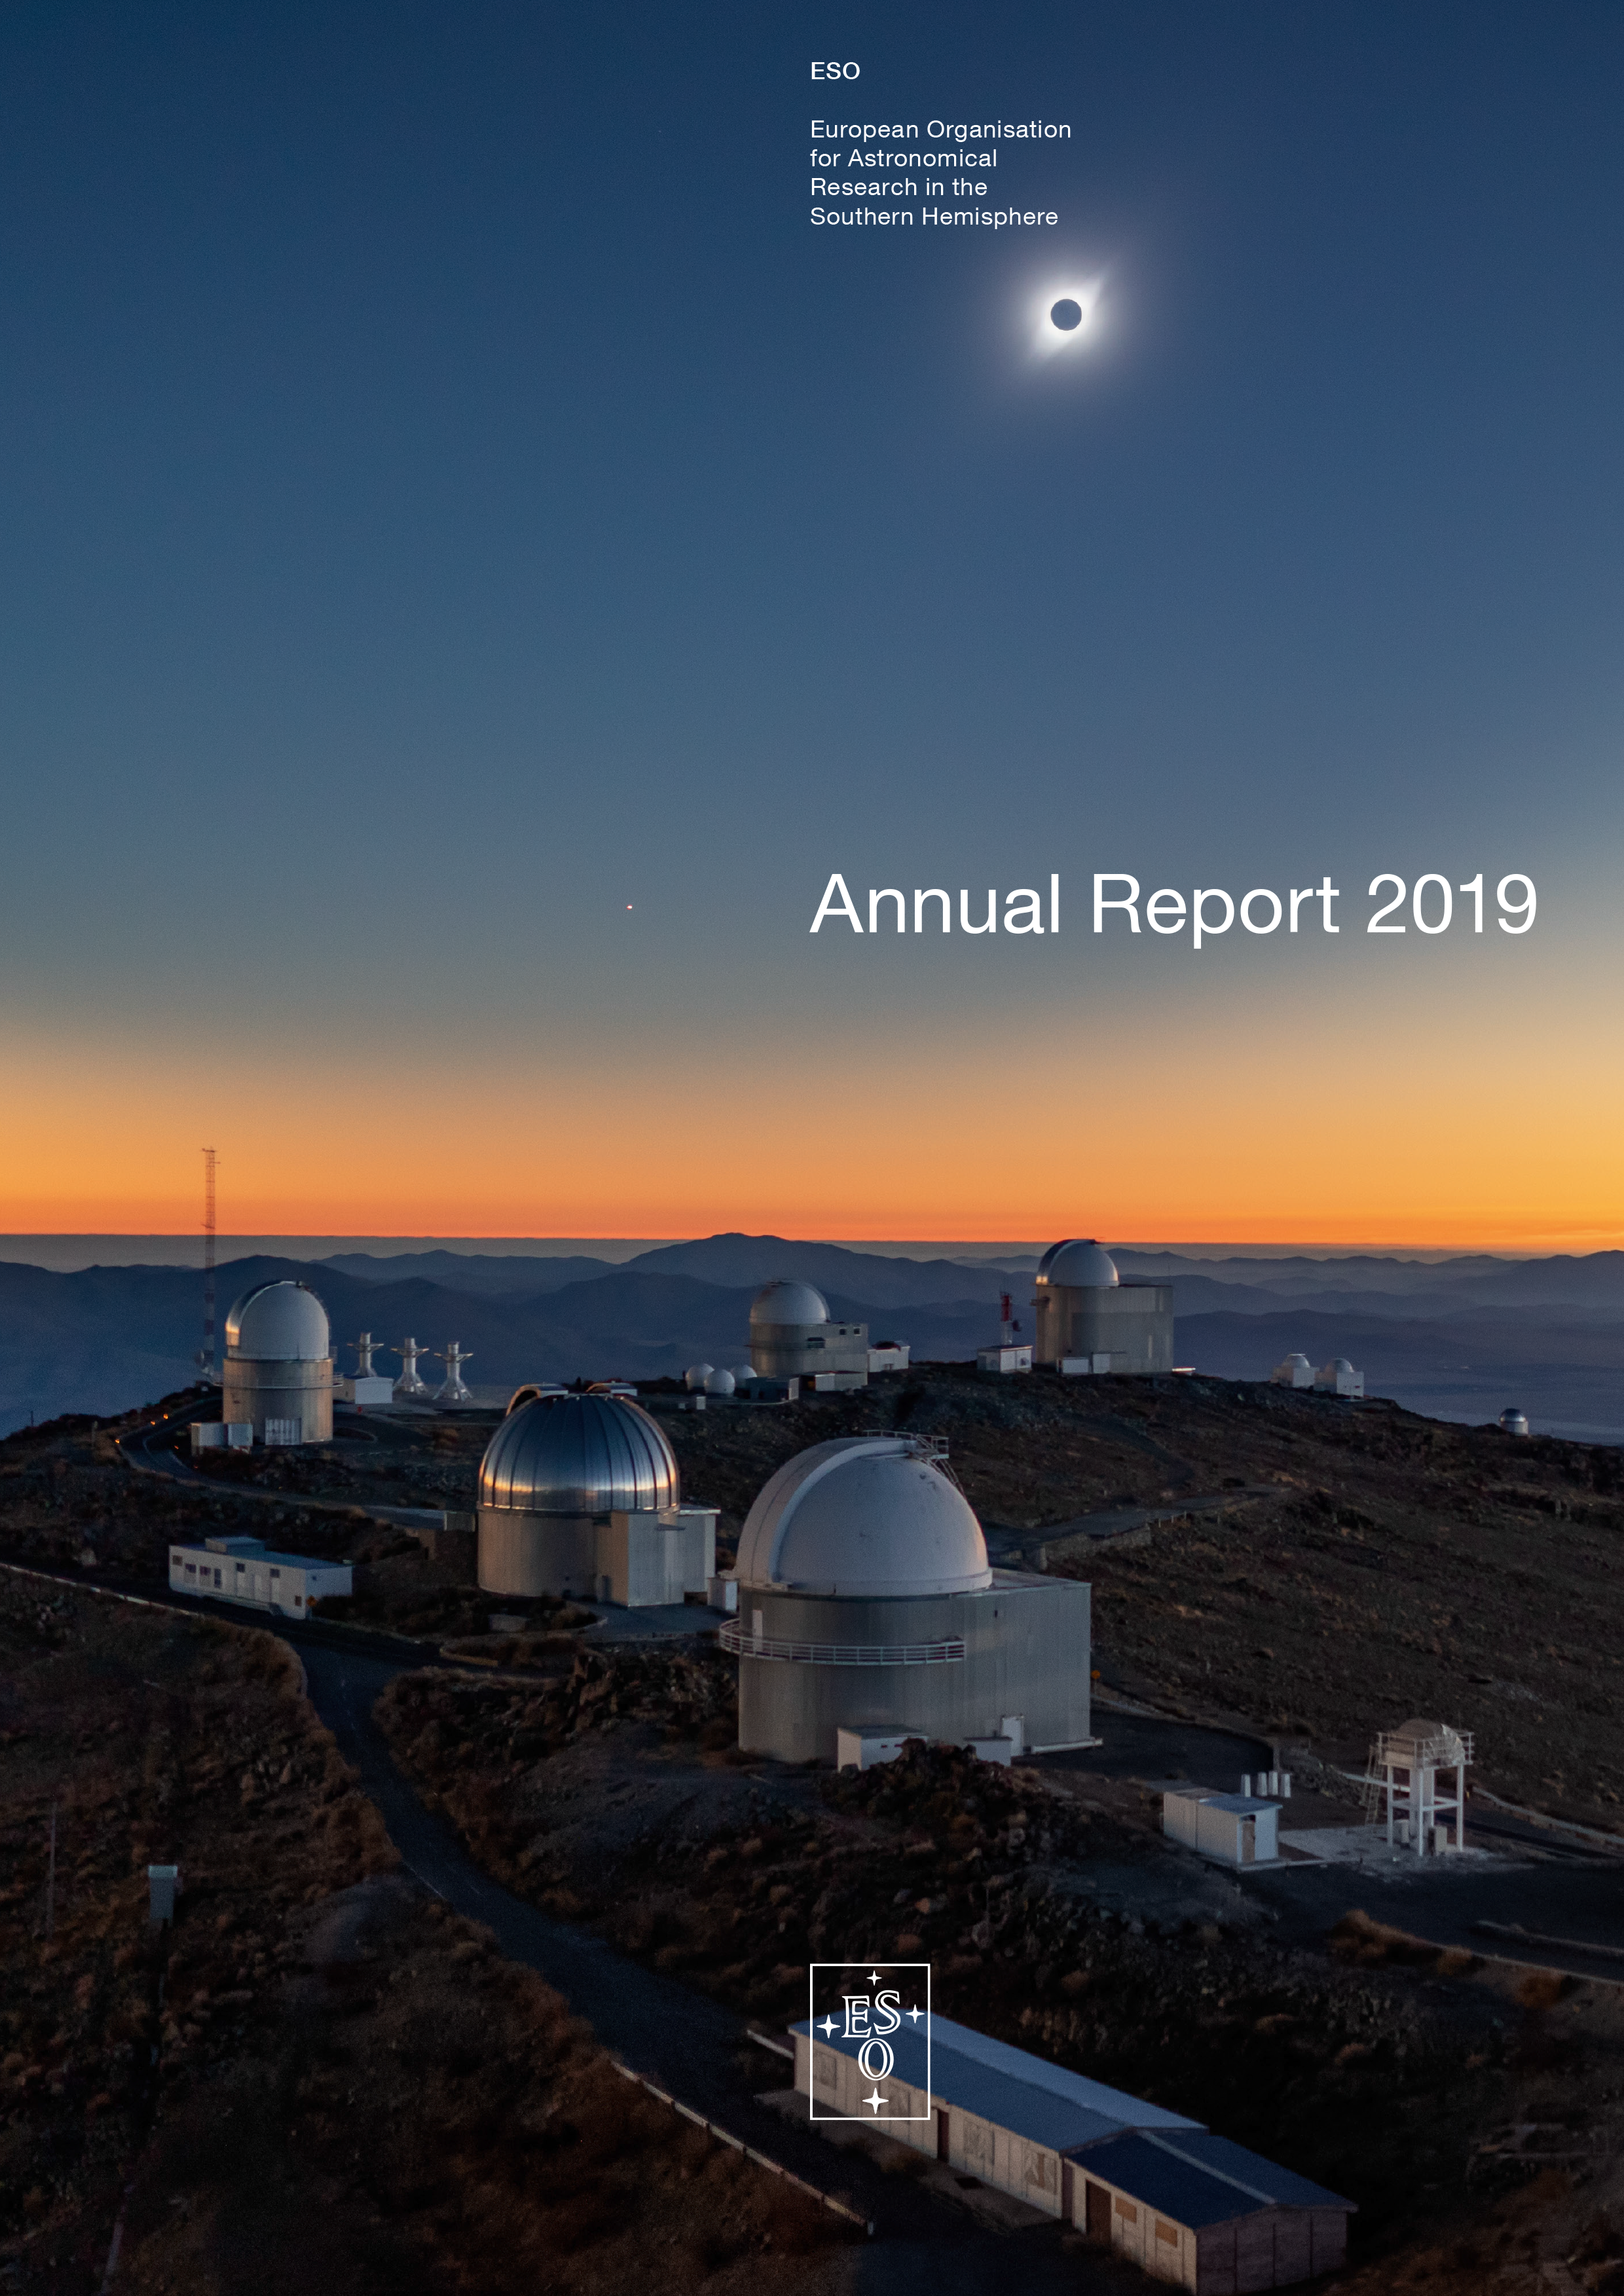

Cover of the Annual Report 2019

Cover of the Annual Report 2019.

Credit: ESO